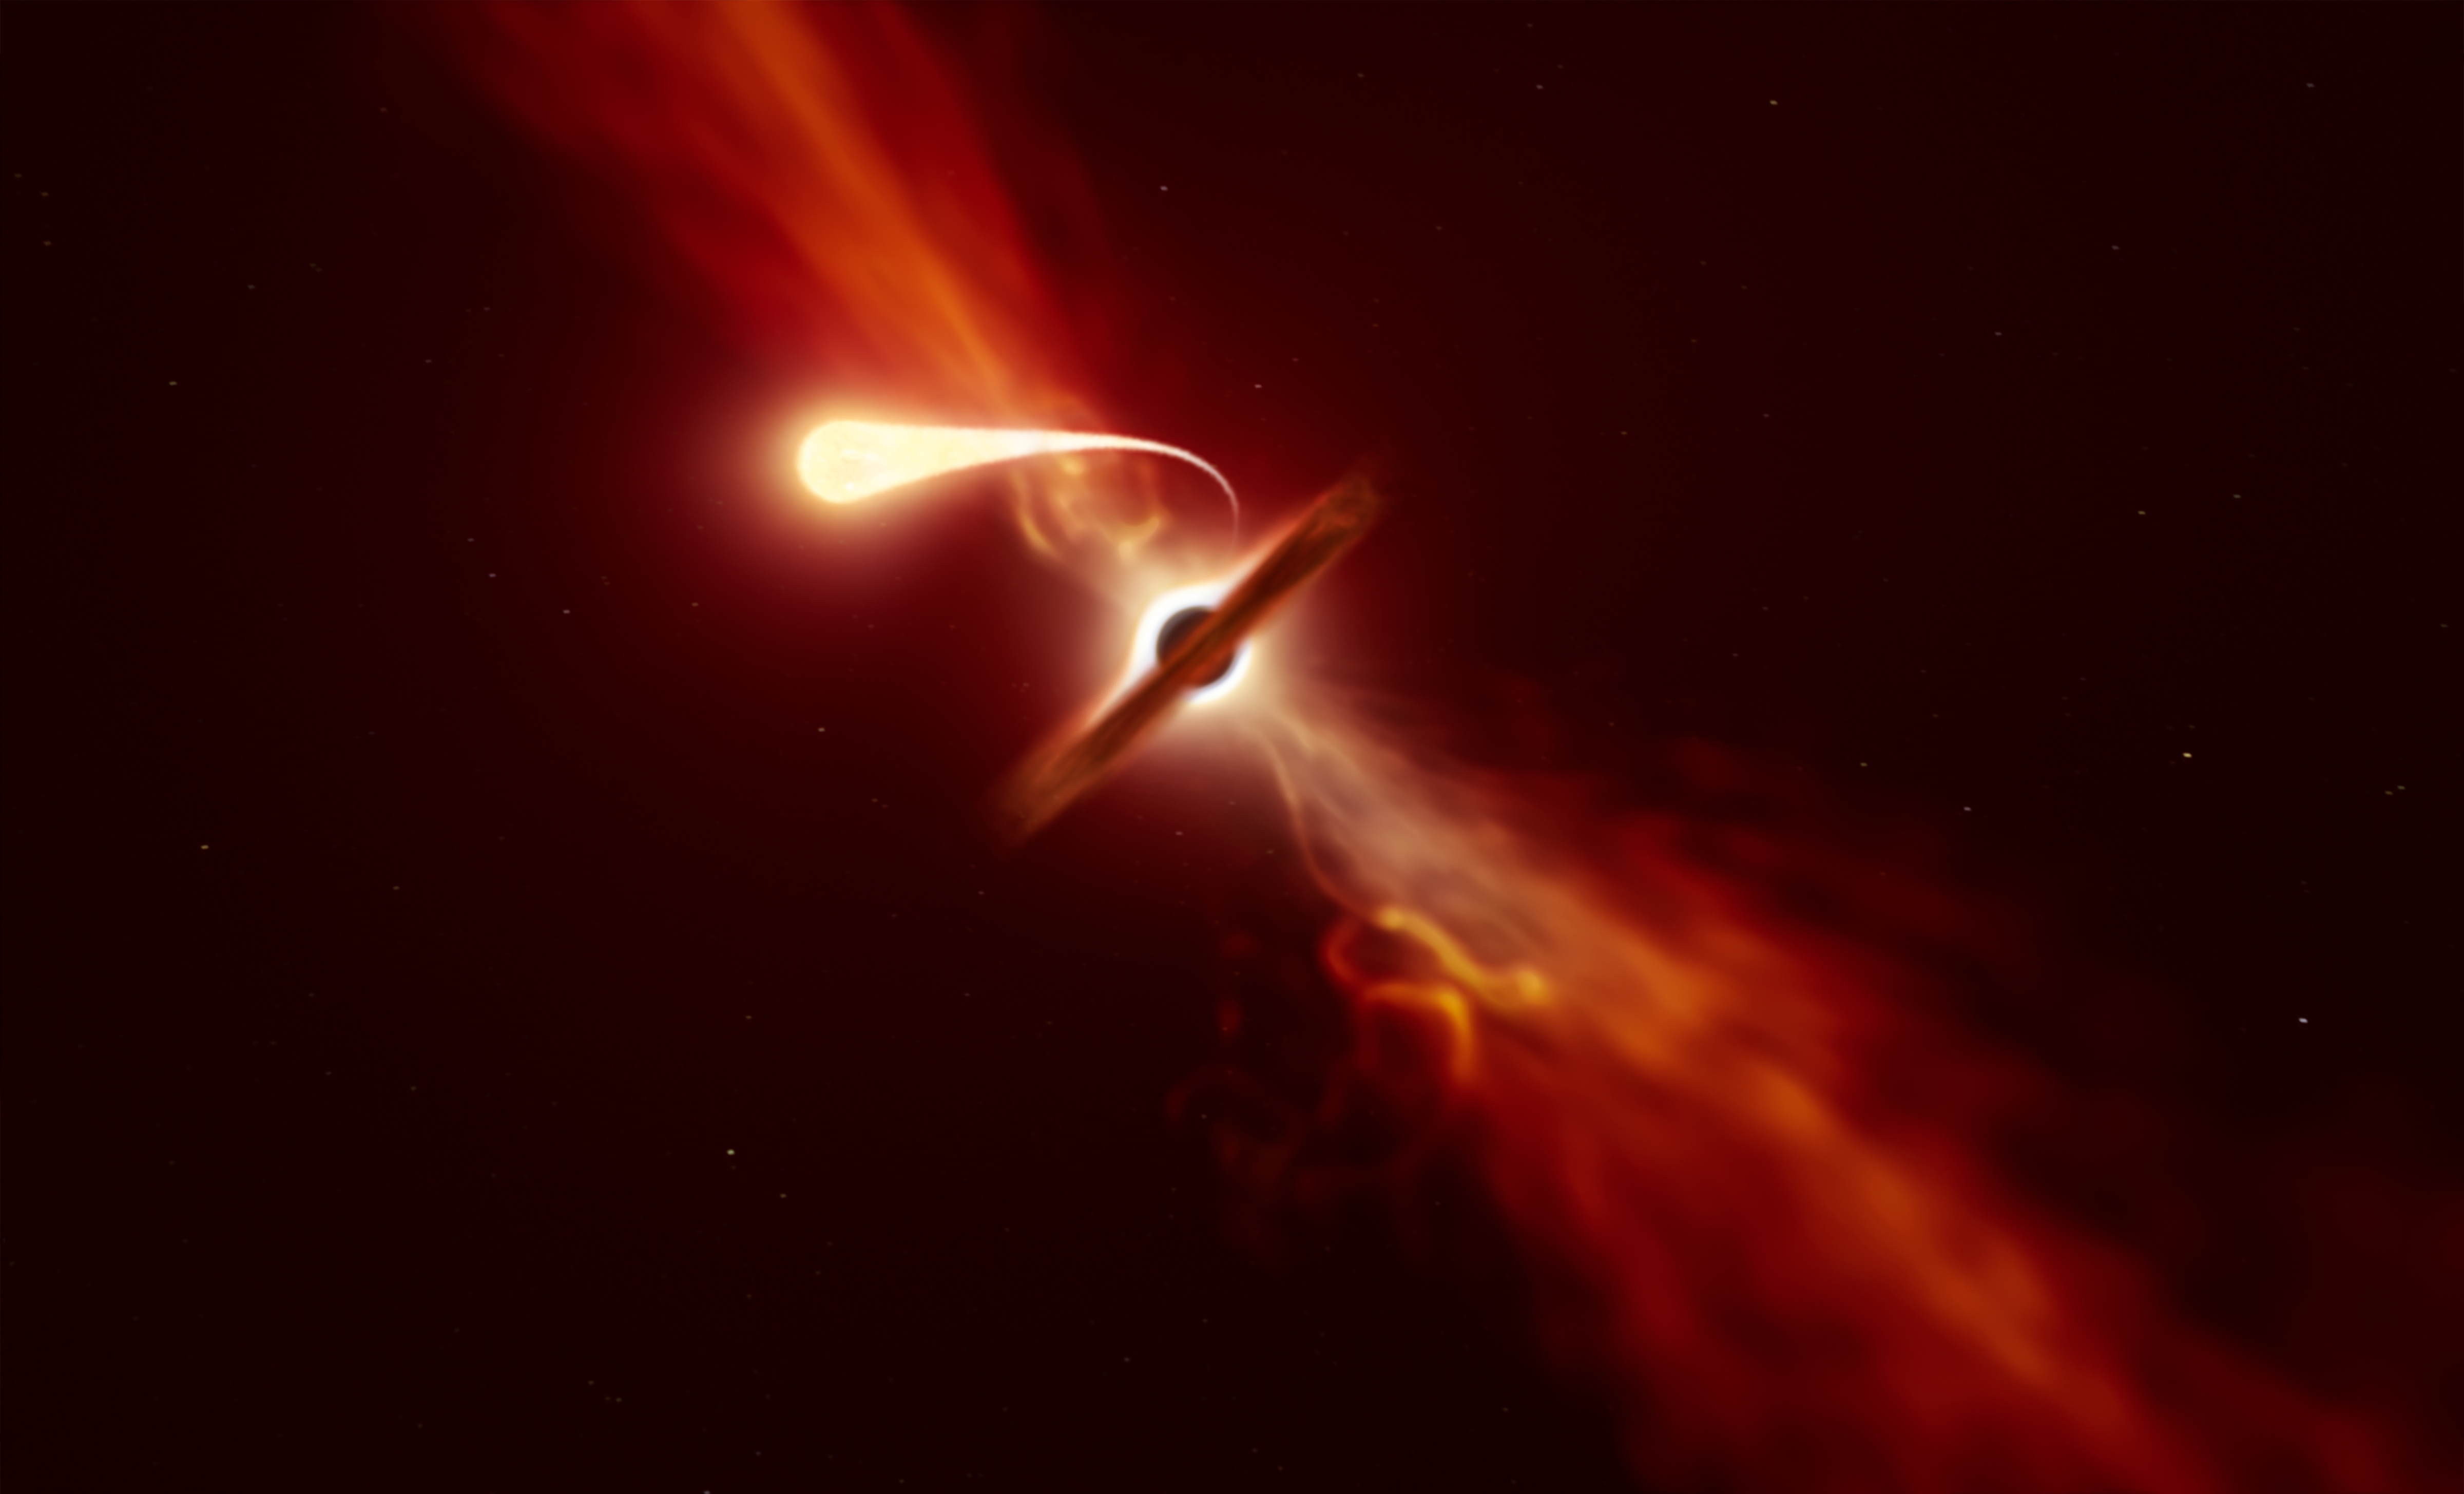

Artist’s impression of star being tidally disrupted by a supermassive black hole

This illustration depicts a star (in the foreground) experiencing spaghettification as it’s sucked in by a supermassive black hole (in the background) during a ‘tidal disruption event’. In a new study, done with the help of ESO’s Very Large Telescope and ESO’s New Technology Telescope, a team of astronomers found that when a black hole devours a star, it can launch a powerful blast of material outwards.

Credit: ESO/M. Kornmesser